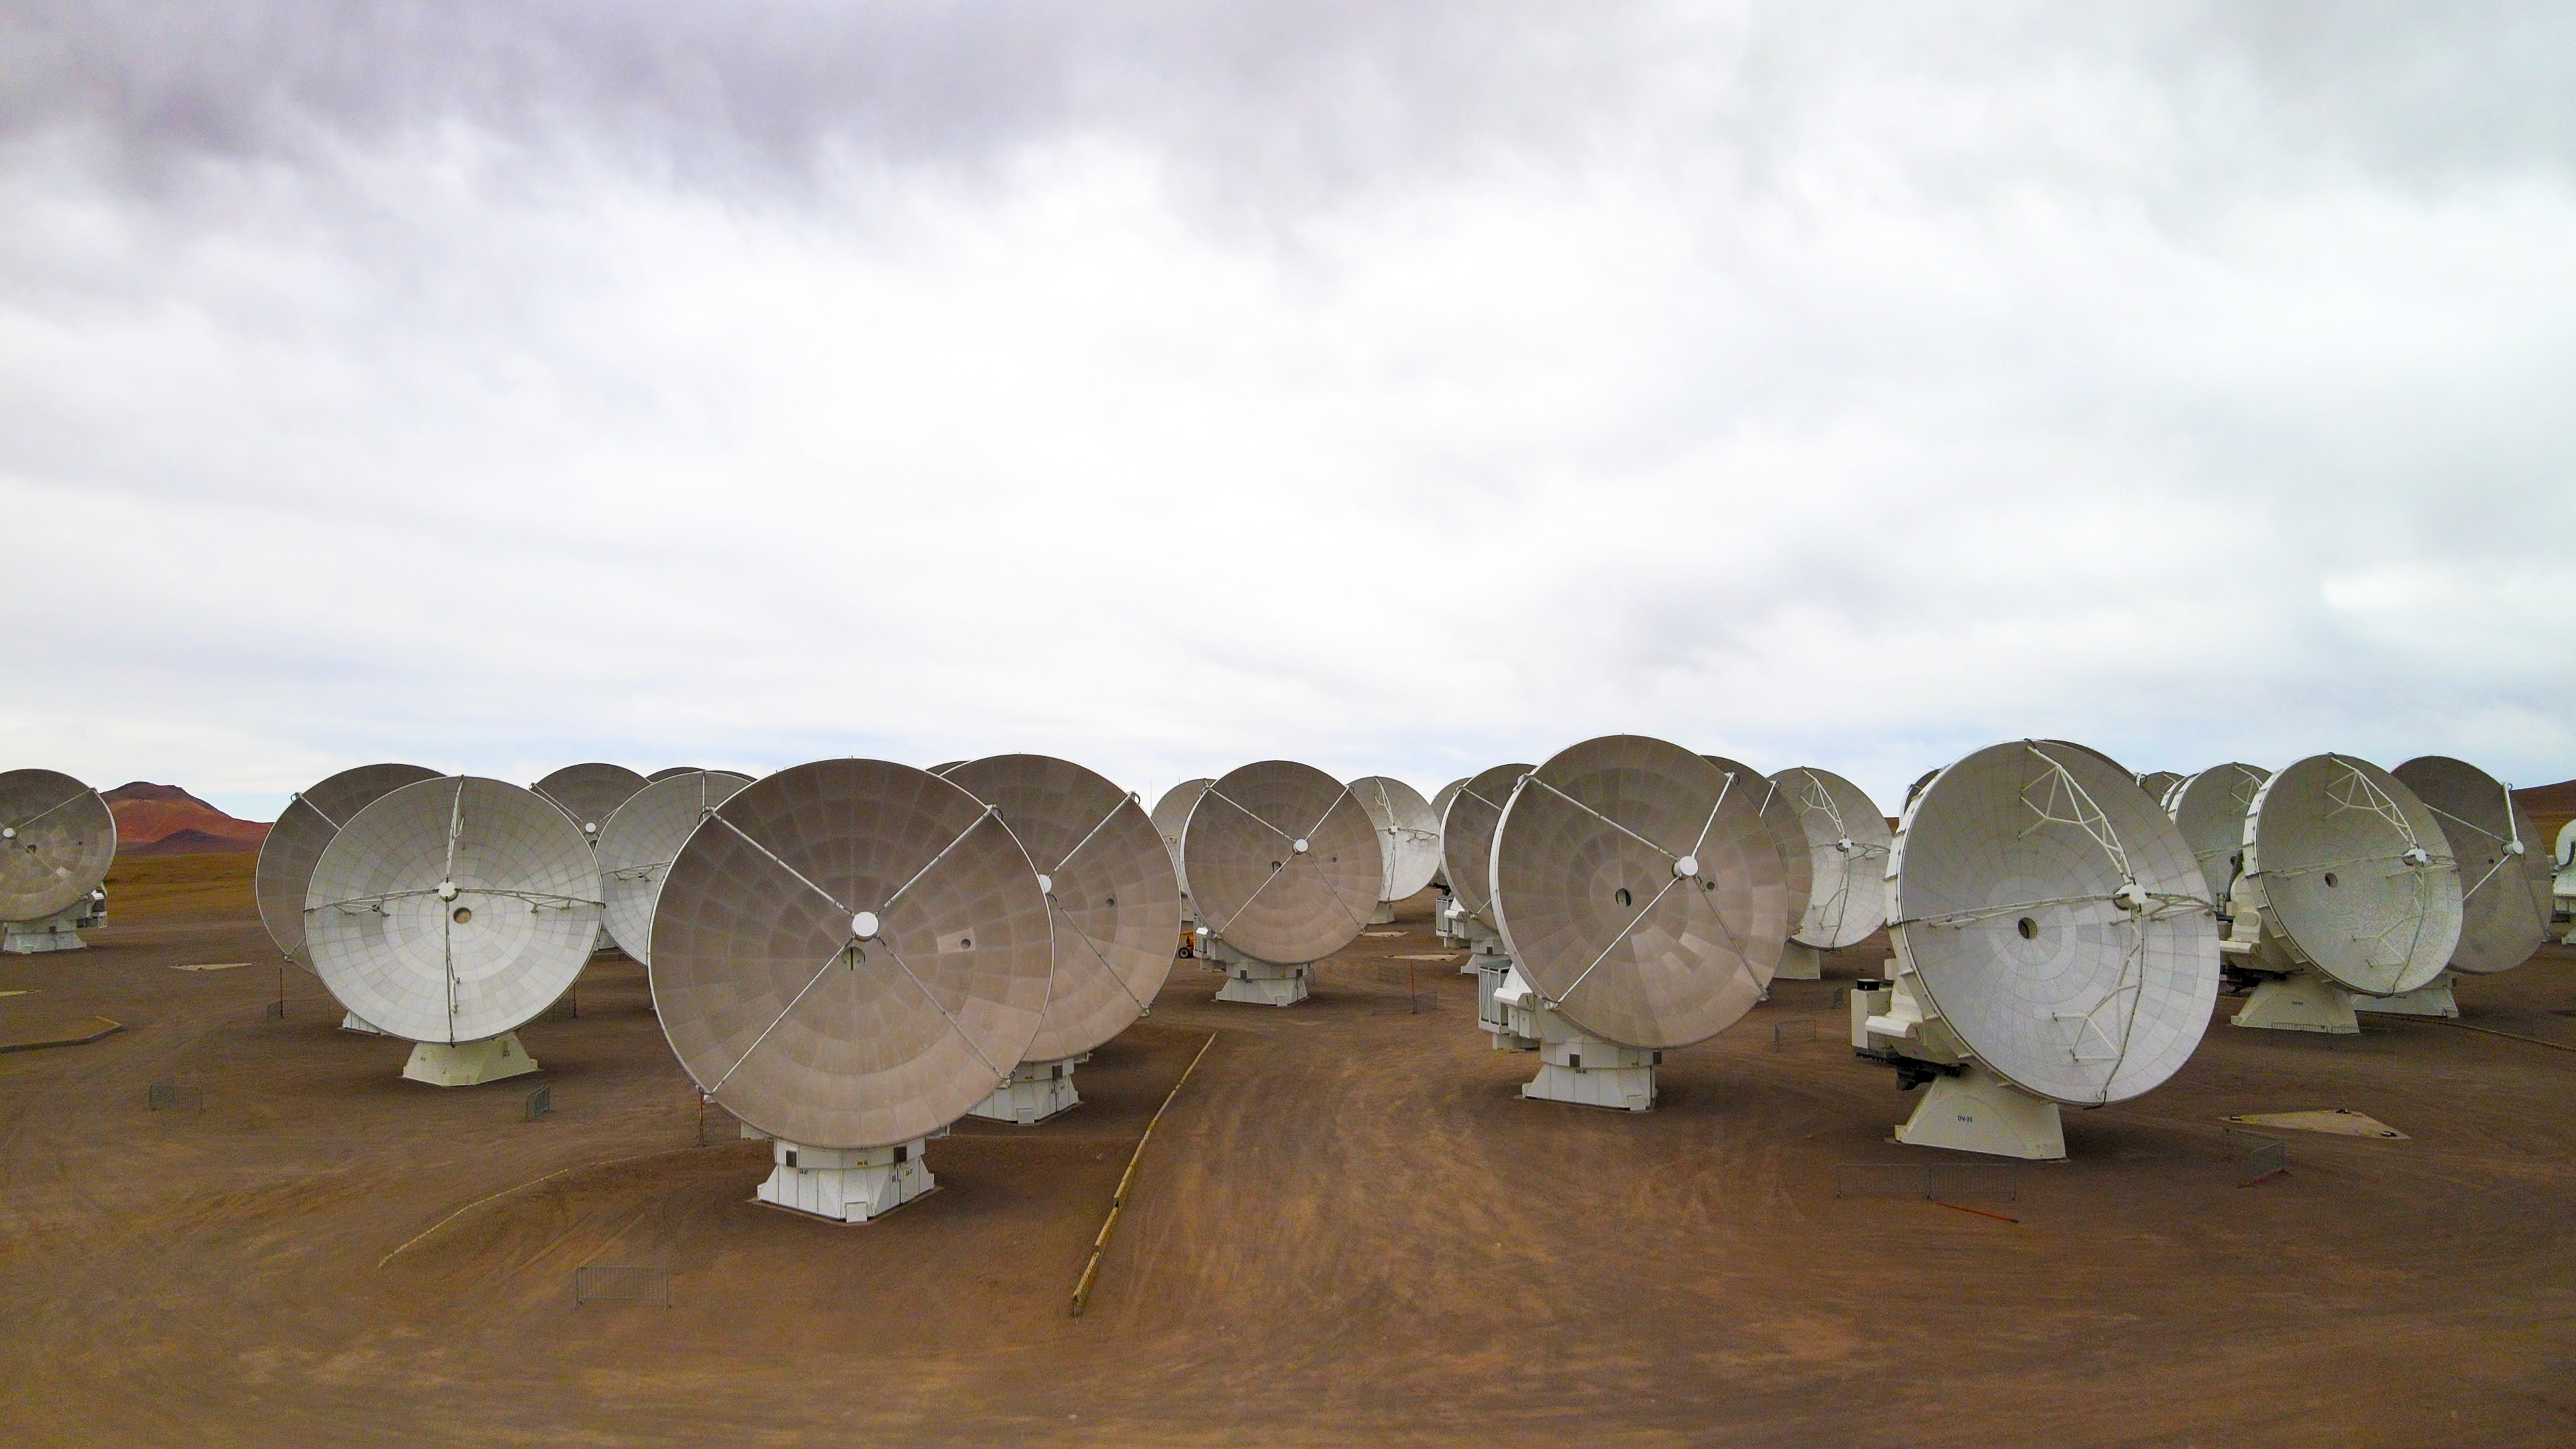

ALMA Observatory drone photo

A drone photo of ALMA Observatory taken in November 2022.

Credit: ESO/Angelos Tsaousis